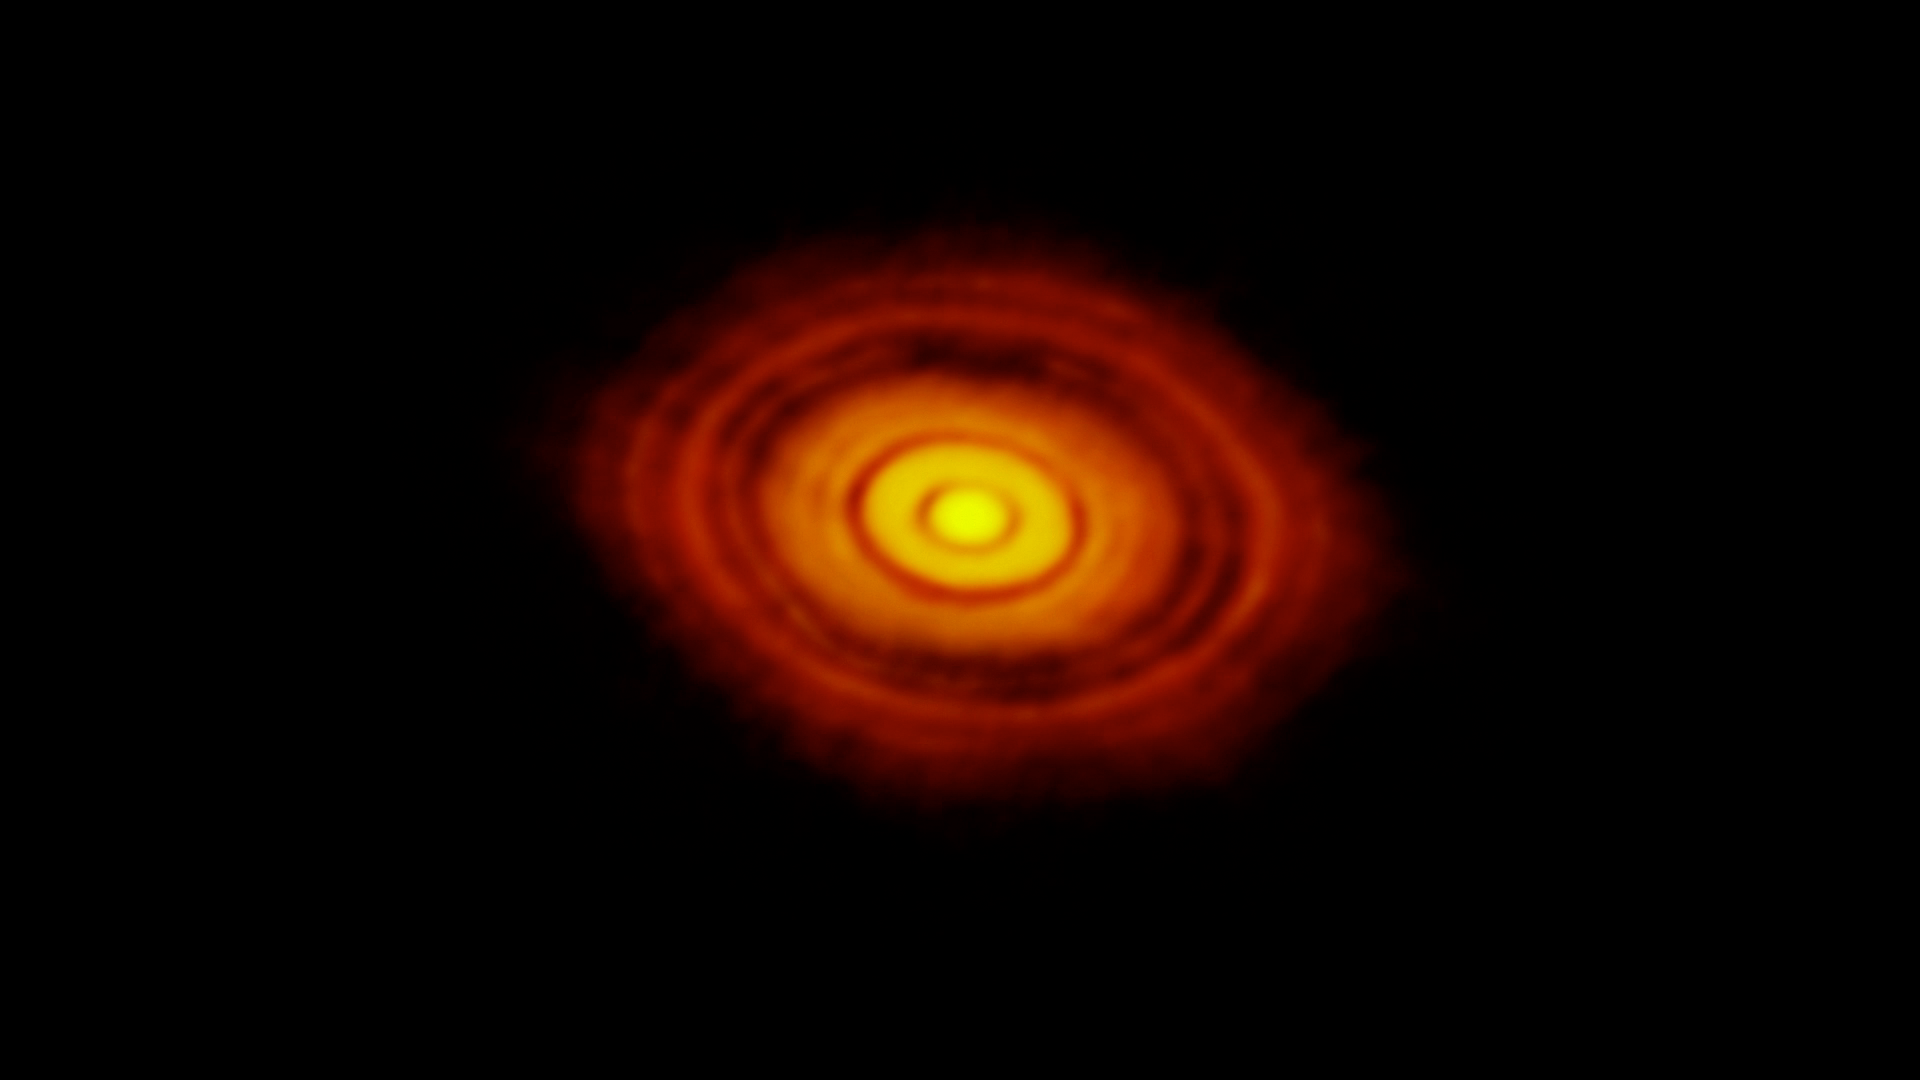

Screenshot of ESOcast 69

Screenshot of ESOcast 69: Revolutionary ALMA Image Reveals Planetary Genesis

Credit: ESO